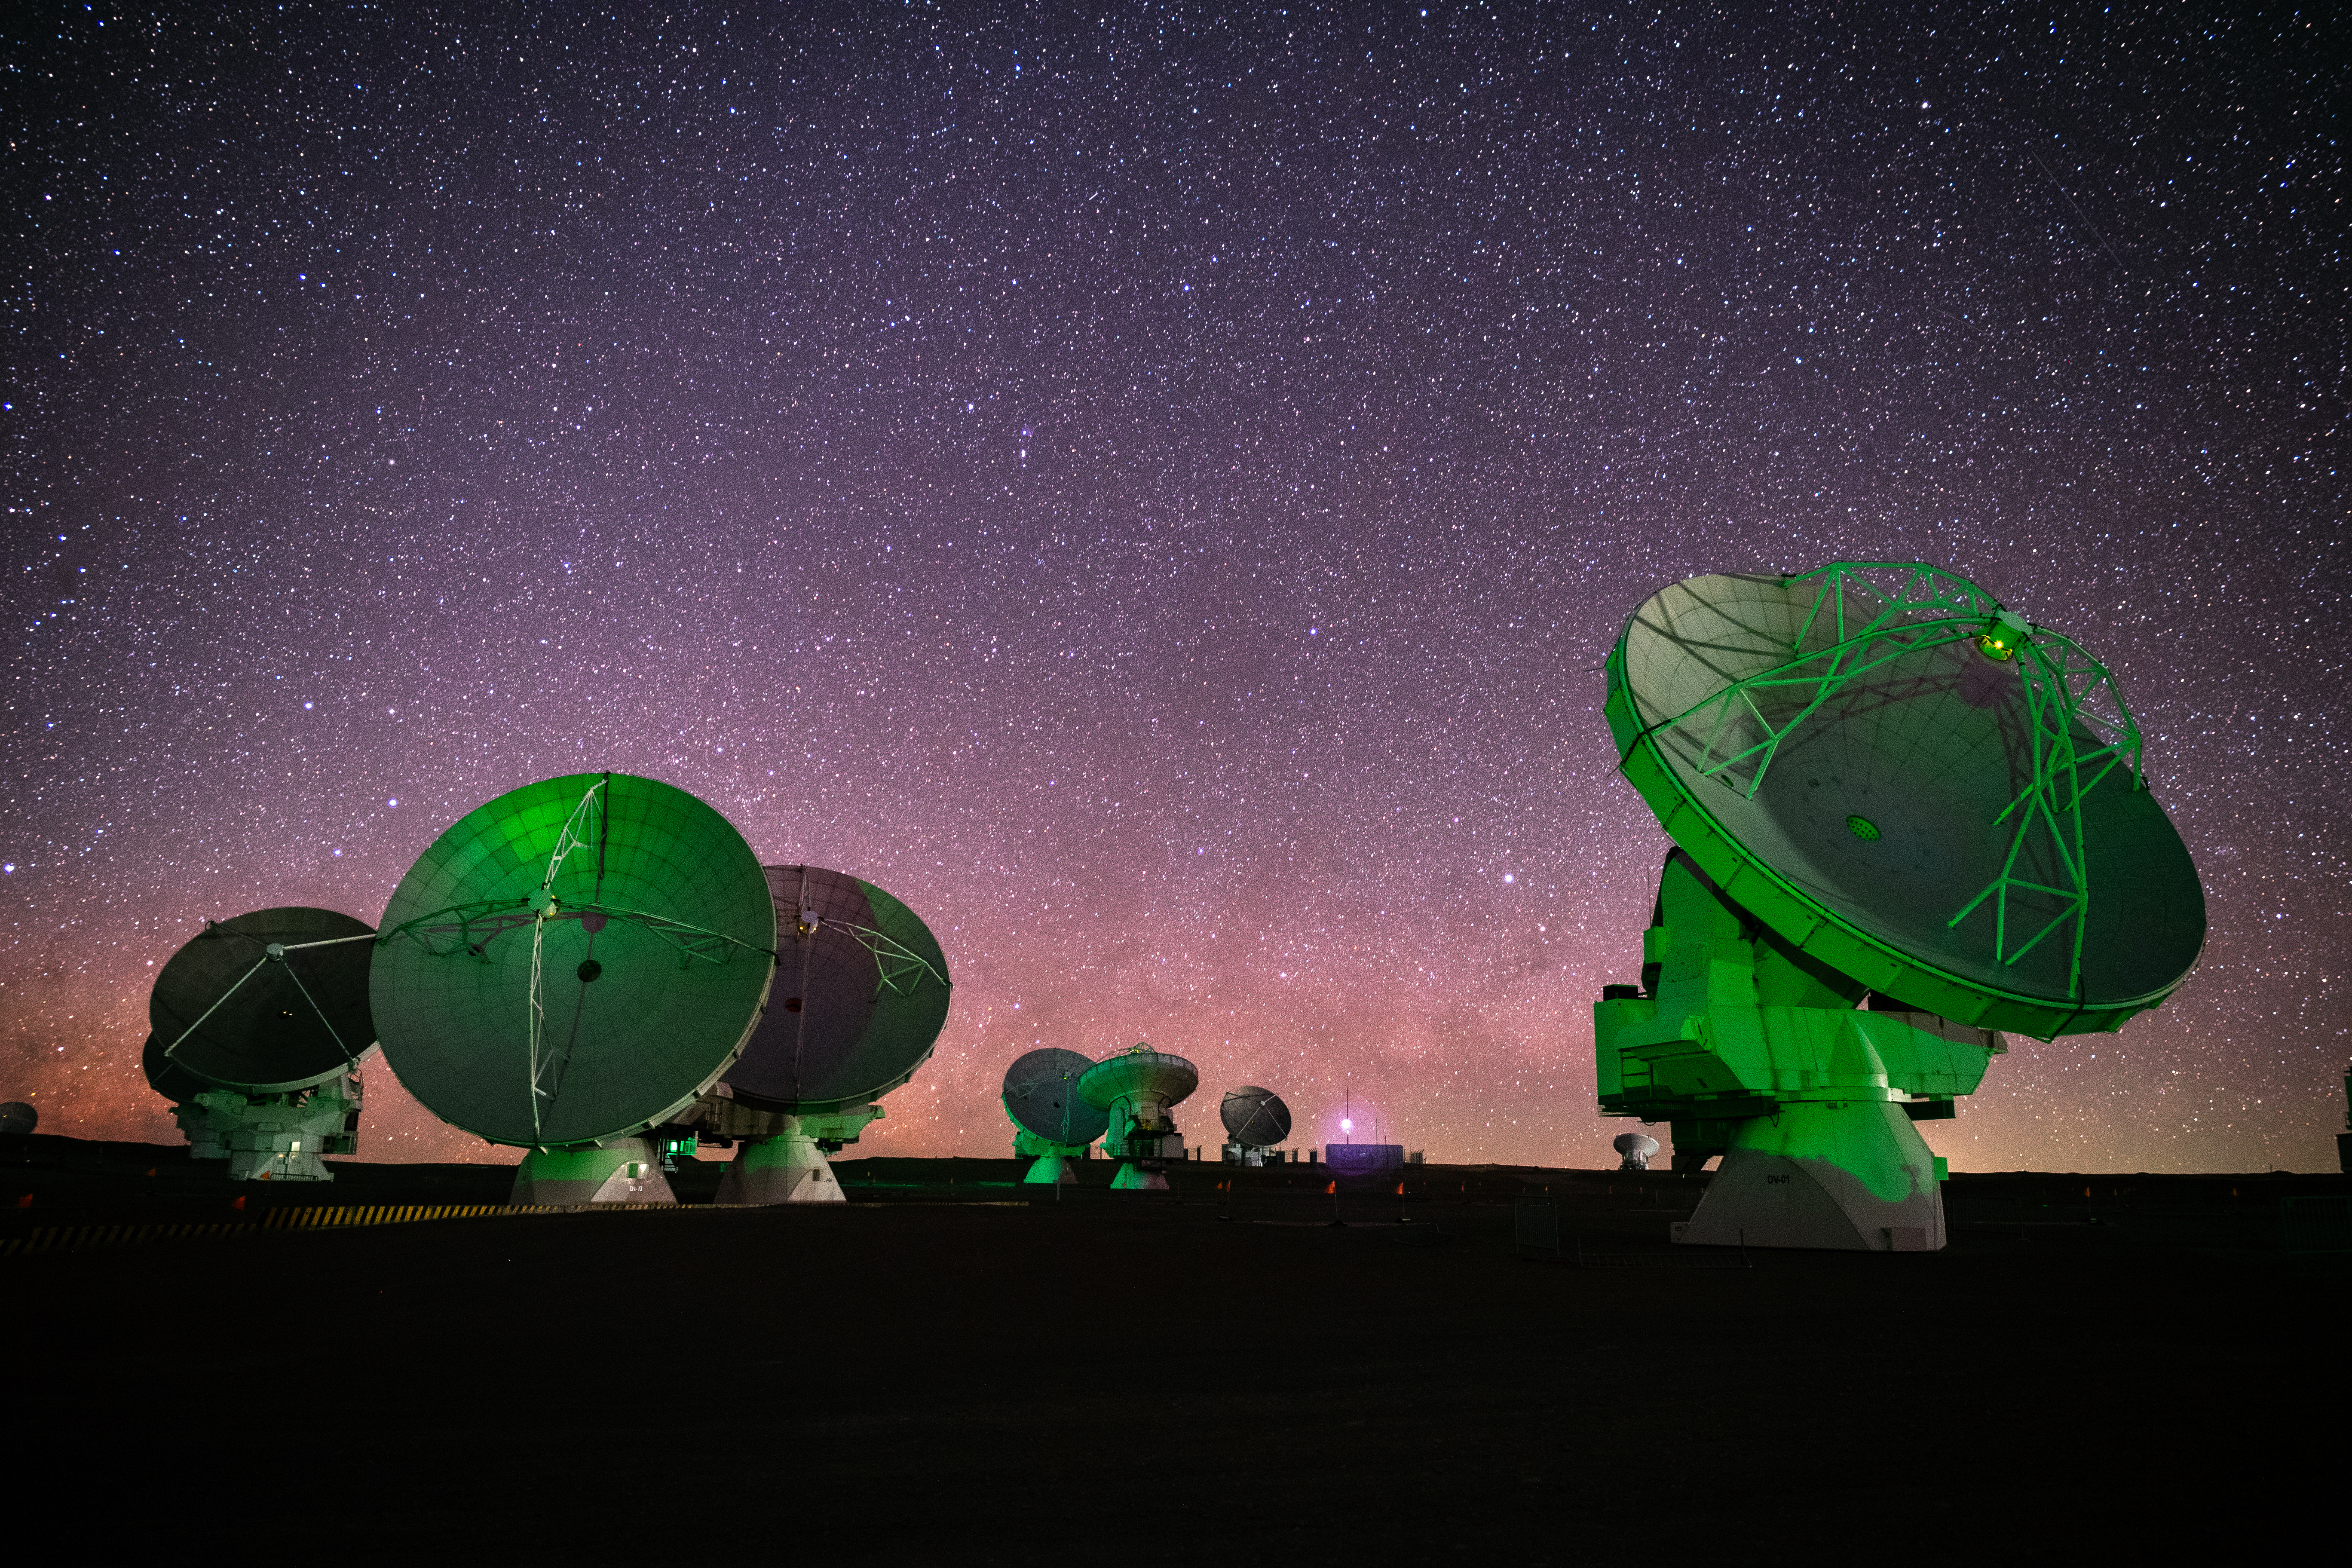

Green ALMA Dishes

The high and dry environment in the Atacama desert, surrounded by the Andes Mountains in northern Chile, provides some of the best opportunities for astronomy in the world.

Credit: NSF/ AUI/ NSF NRAO/ B.Foott